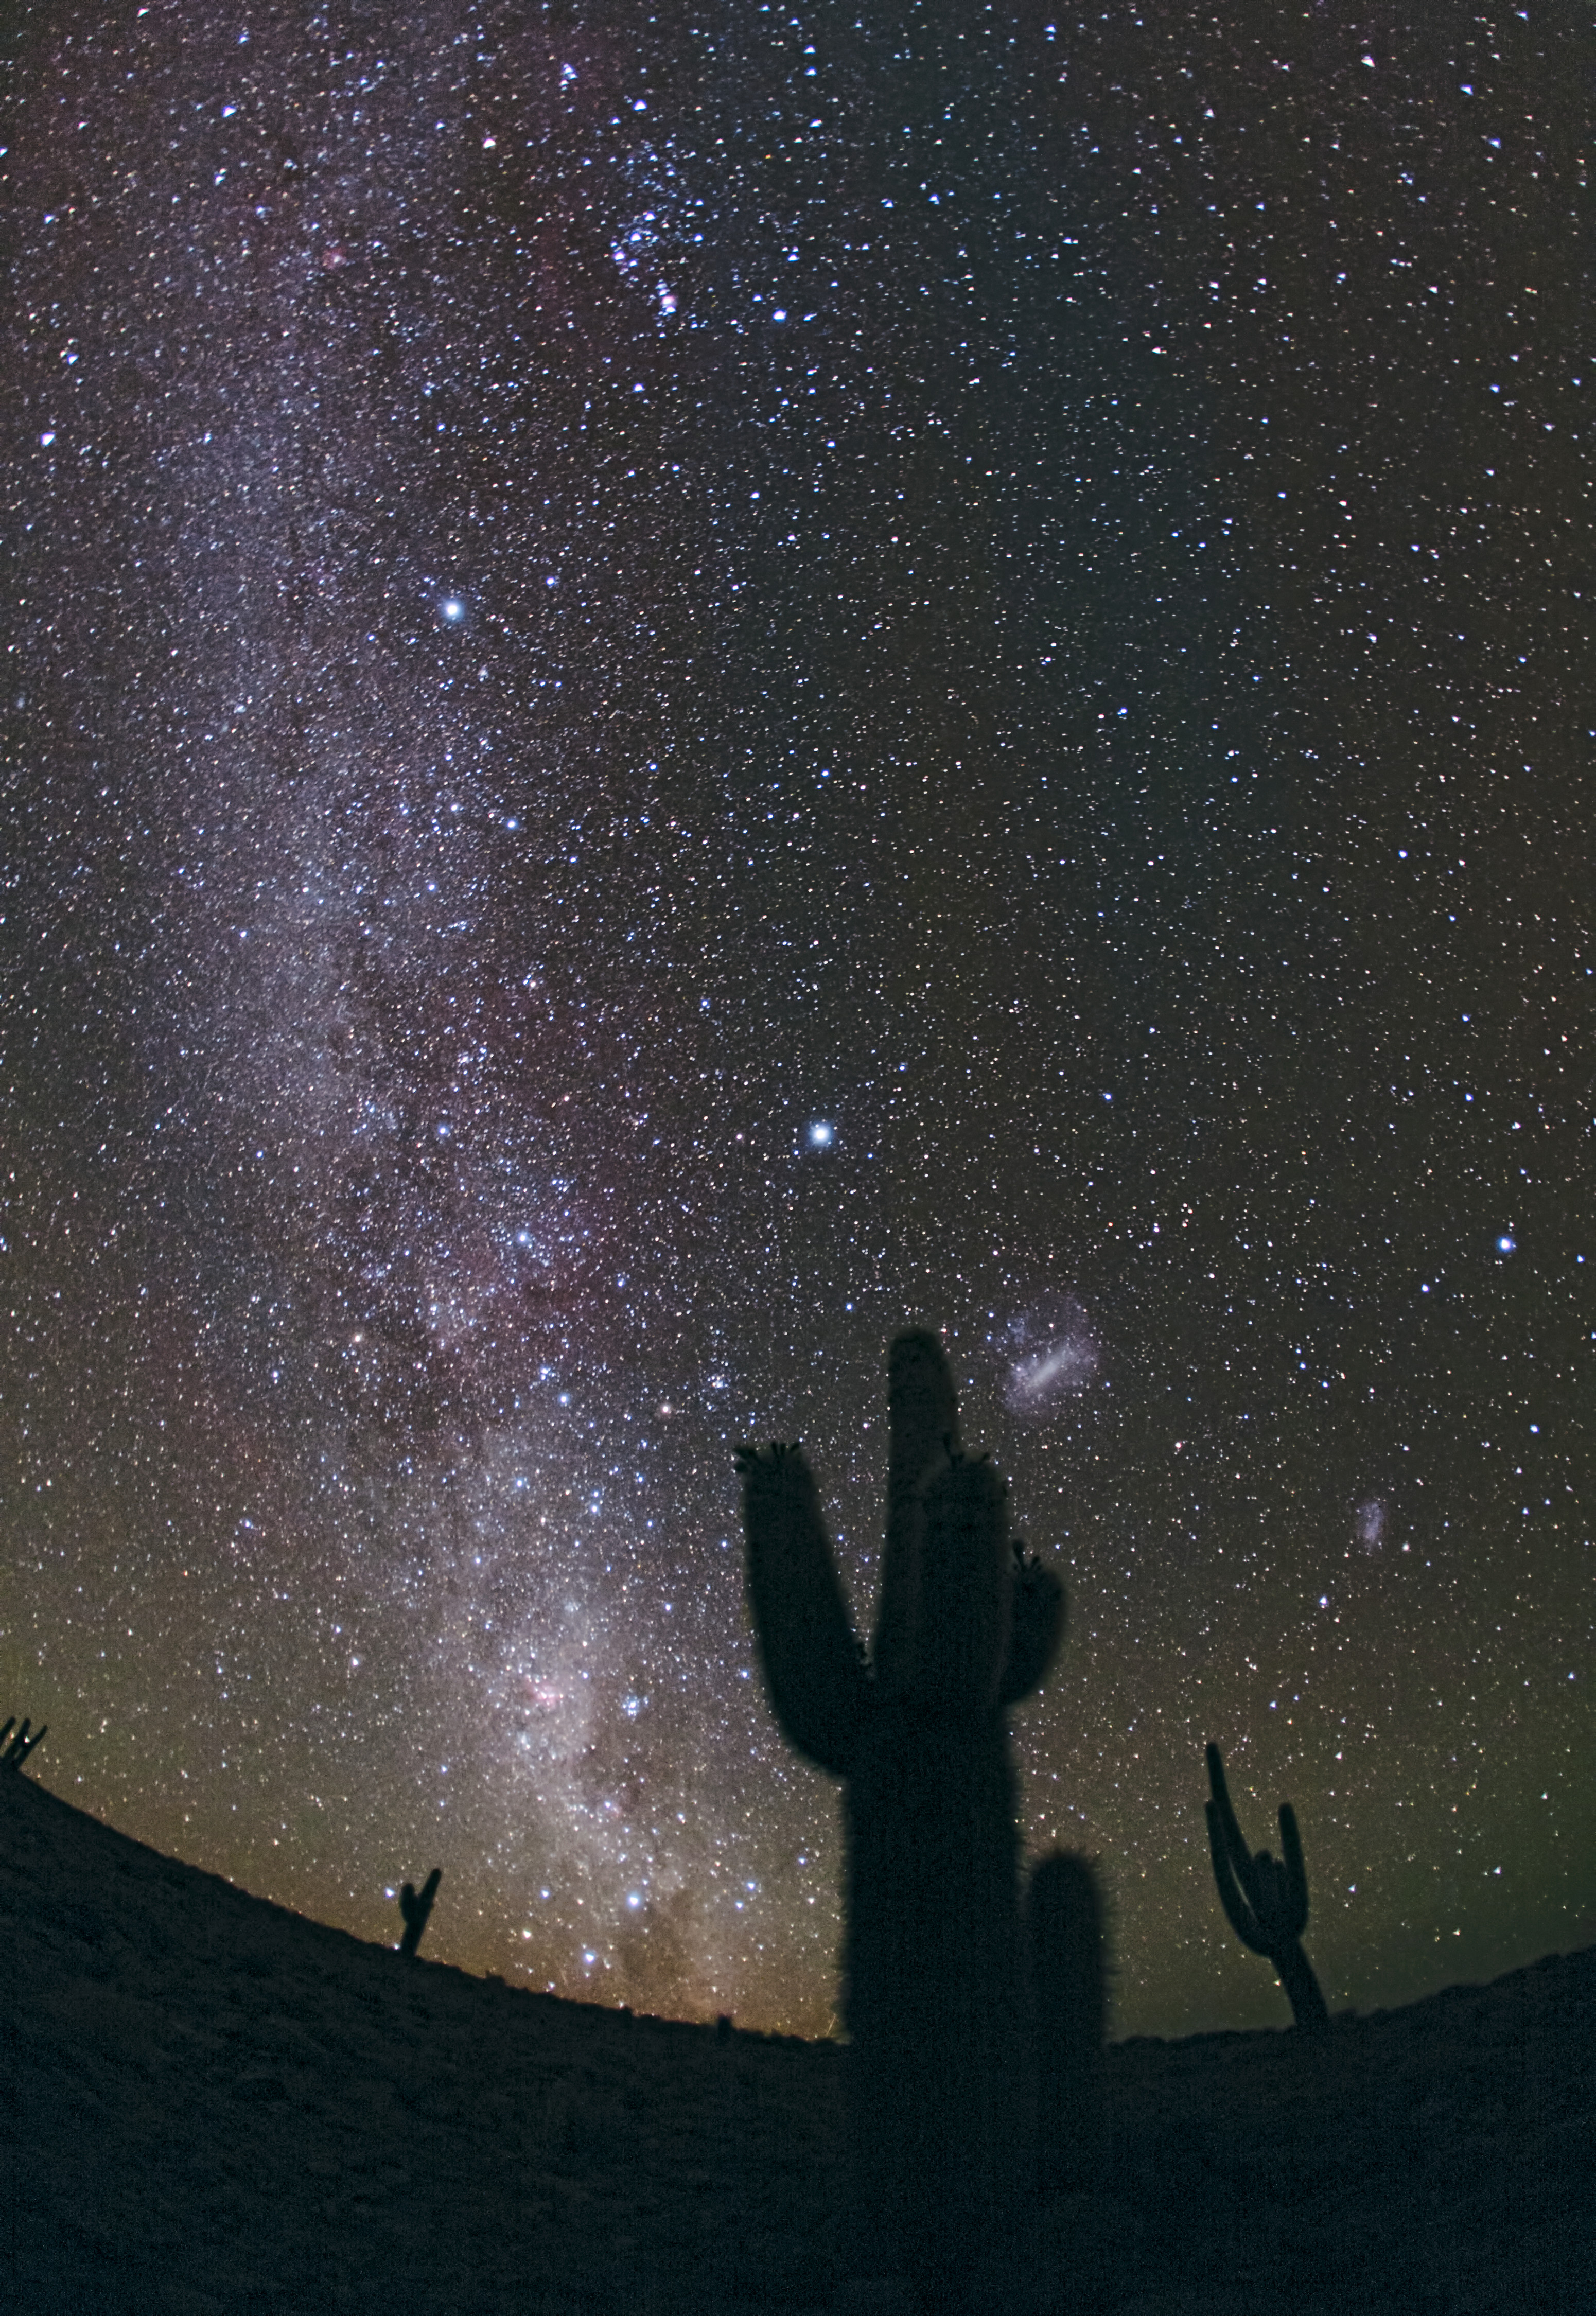

The Chilean night sky from ALMA

Stèphane Guisard recently captured the beautiful sky above this unique location in the Chilean Atacama Desert. The Milky Way is seen in all its glory, as well as, in the lower right, the Large Magellanic Cloud.

Credit: S. Guisard (ESO)